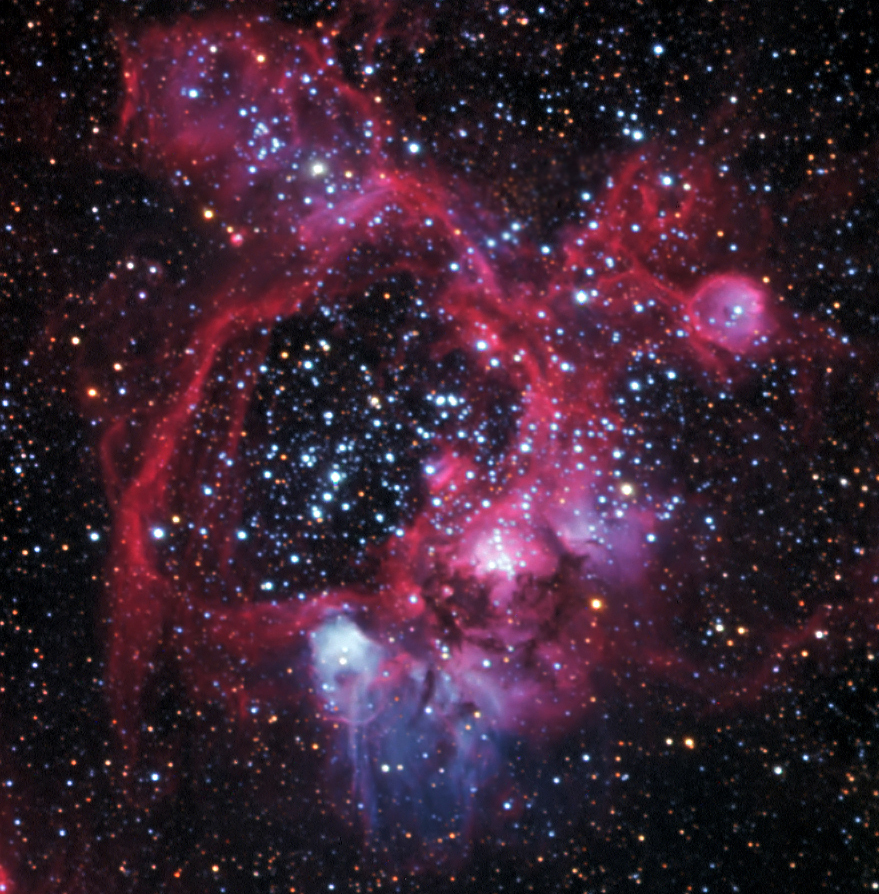

N44 Superbubble Complex

In the area of NGC1929 in the LMC is found the complex nebula seen above. Known as the N44 superbubble complex, this turbulent emission nebula is dominated by a vast bubble about 325 by 250 light-years across. The bubble’s interior is formed either by massive winds produced by a cluster of a few to many OB stars combined with the remnant shell of old supernovae. If you look closely along the right of the nebula you can discern the presence of a second bubble. As superbubbles expand and age their surface brightness diminishes. Finally it is thought that superbubbles can trigger new star formation in areas of the shells where gases condense.

Credit: SSRO/PROMPT and NOIRLab/NSF/AURA